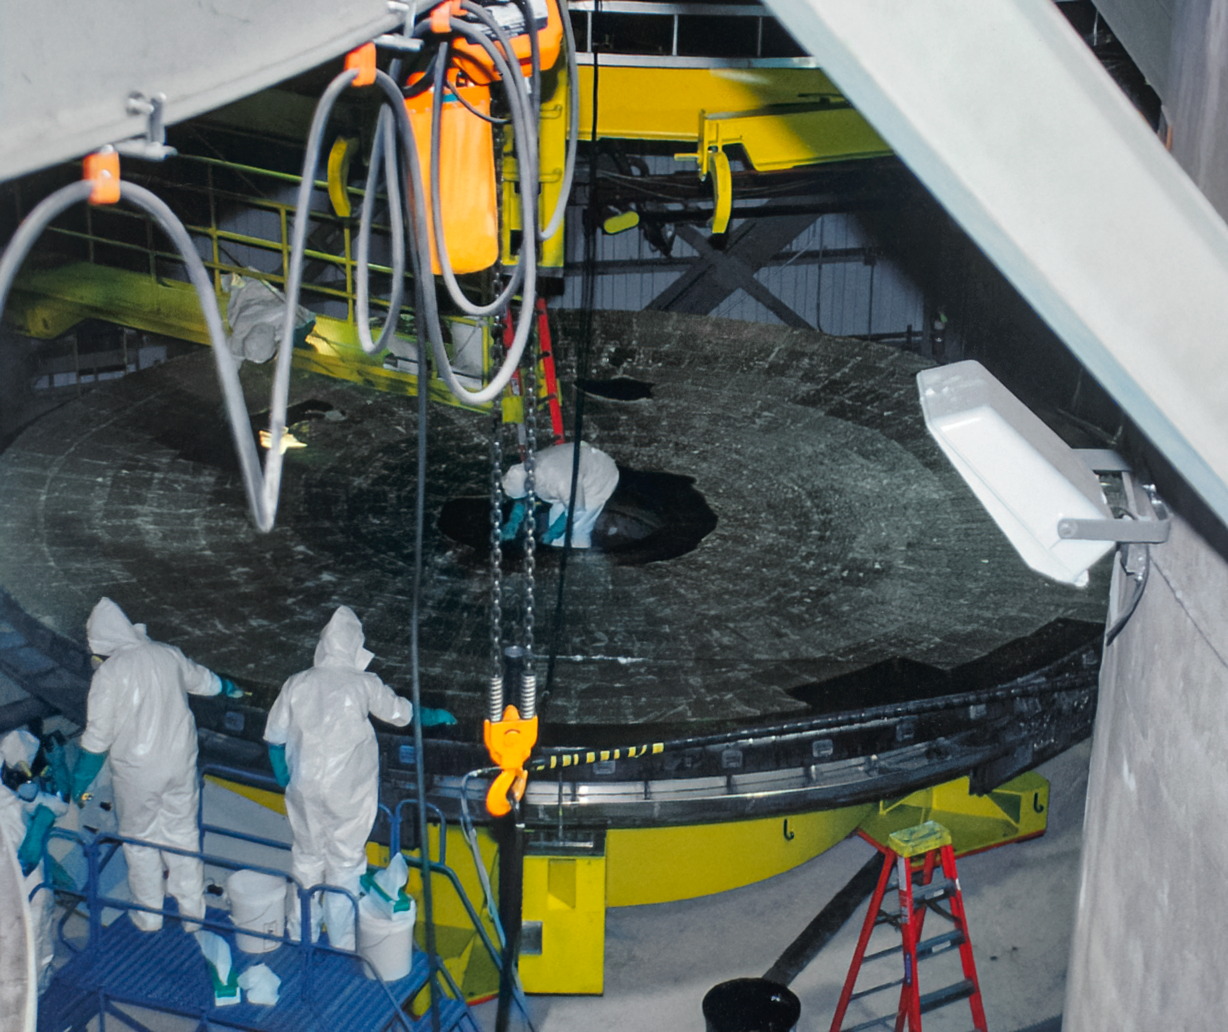

Gemini South Mirror Arrival

The Gemini South 8.1-meter primary mirror arrived at Cerro Pachón in 2000.

Credit: International Gemini Observatory/NOIRLab/NSF/AURA